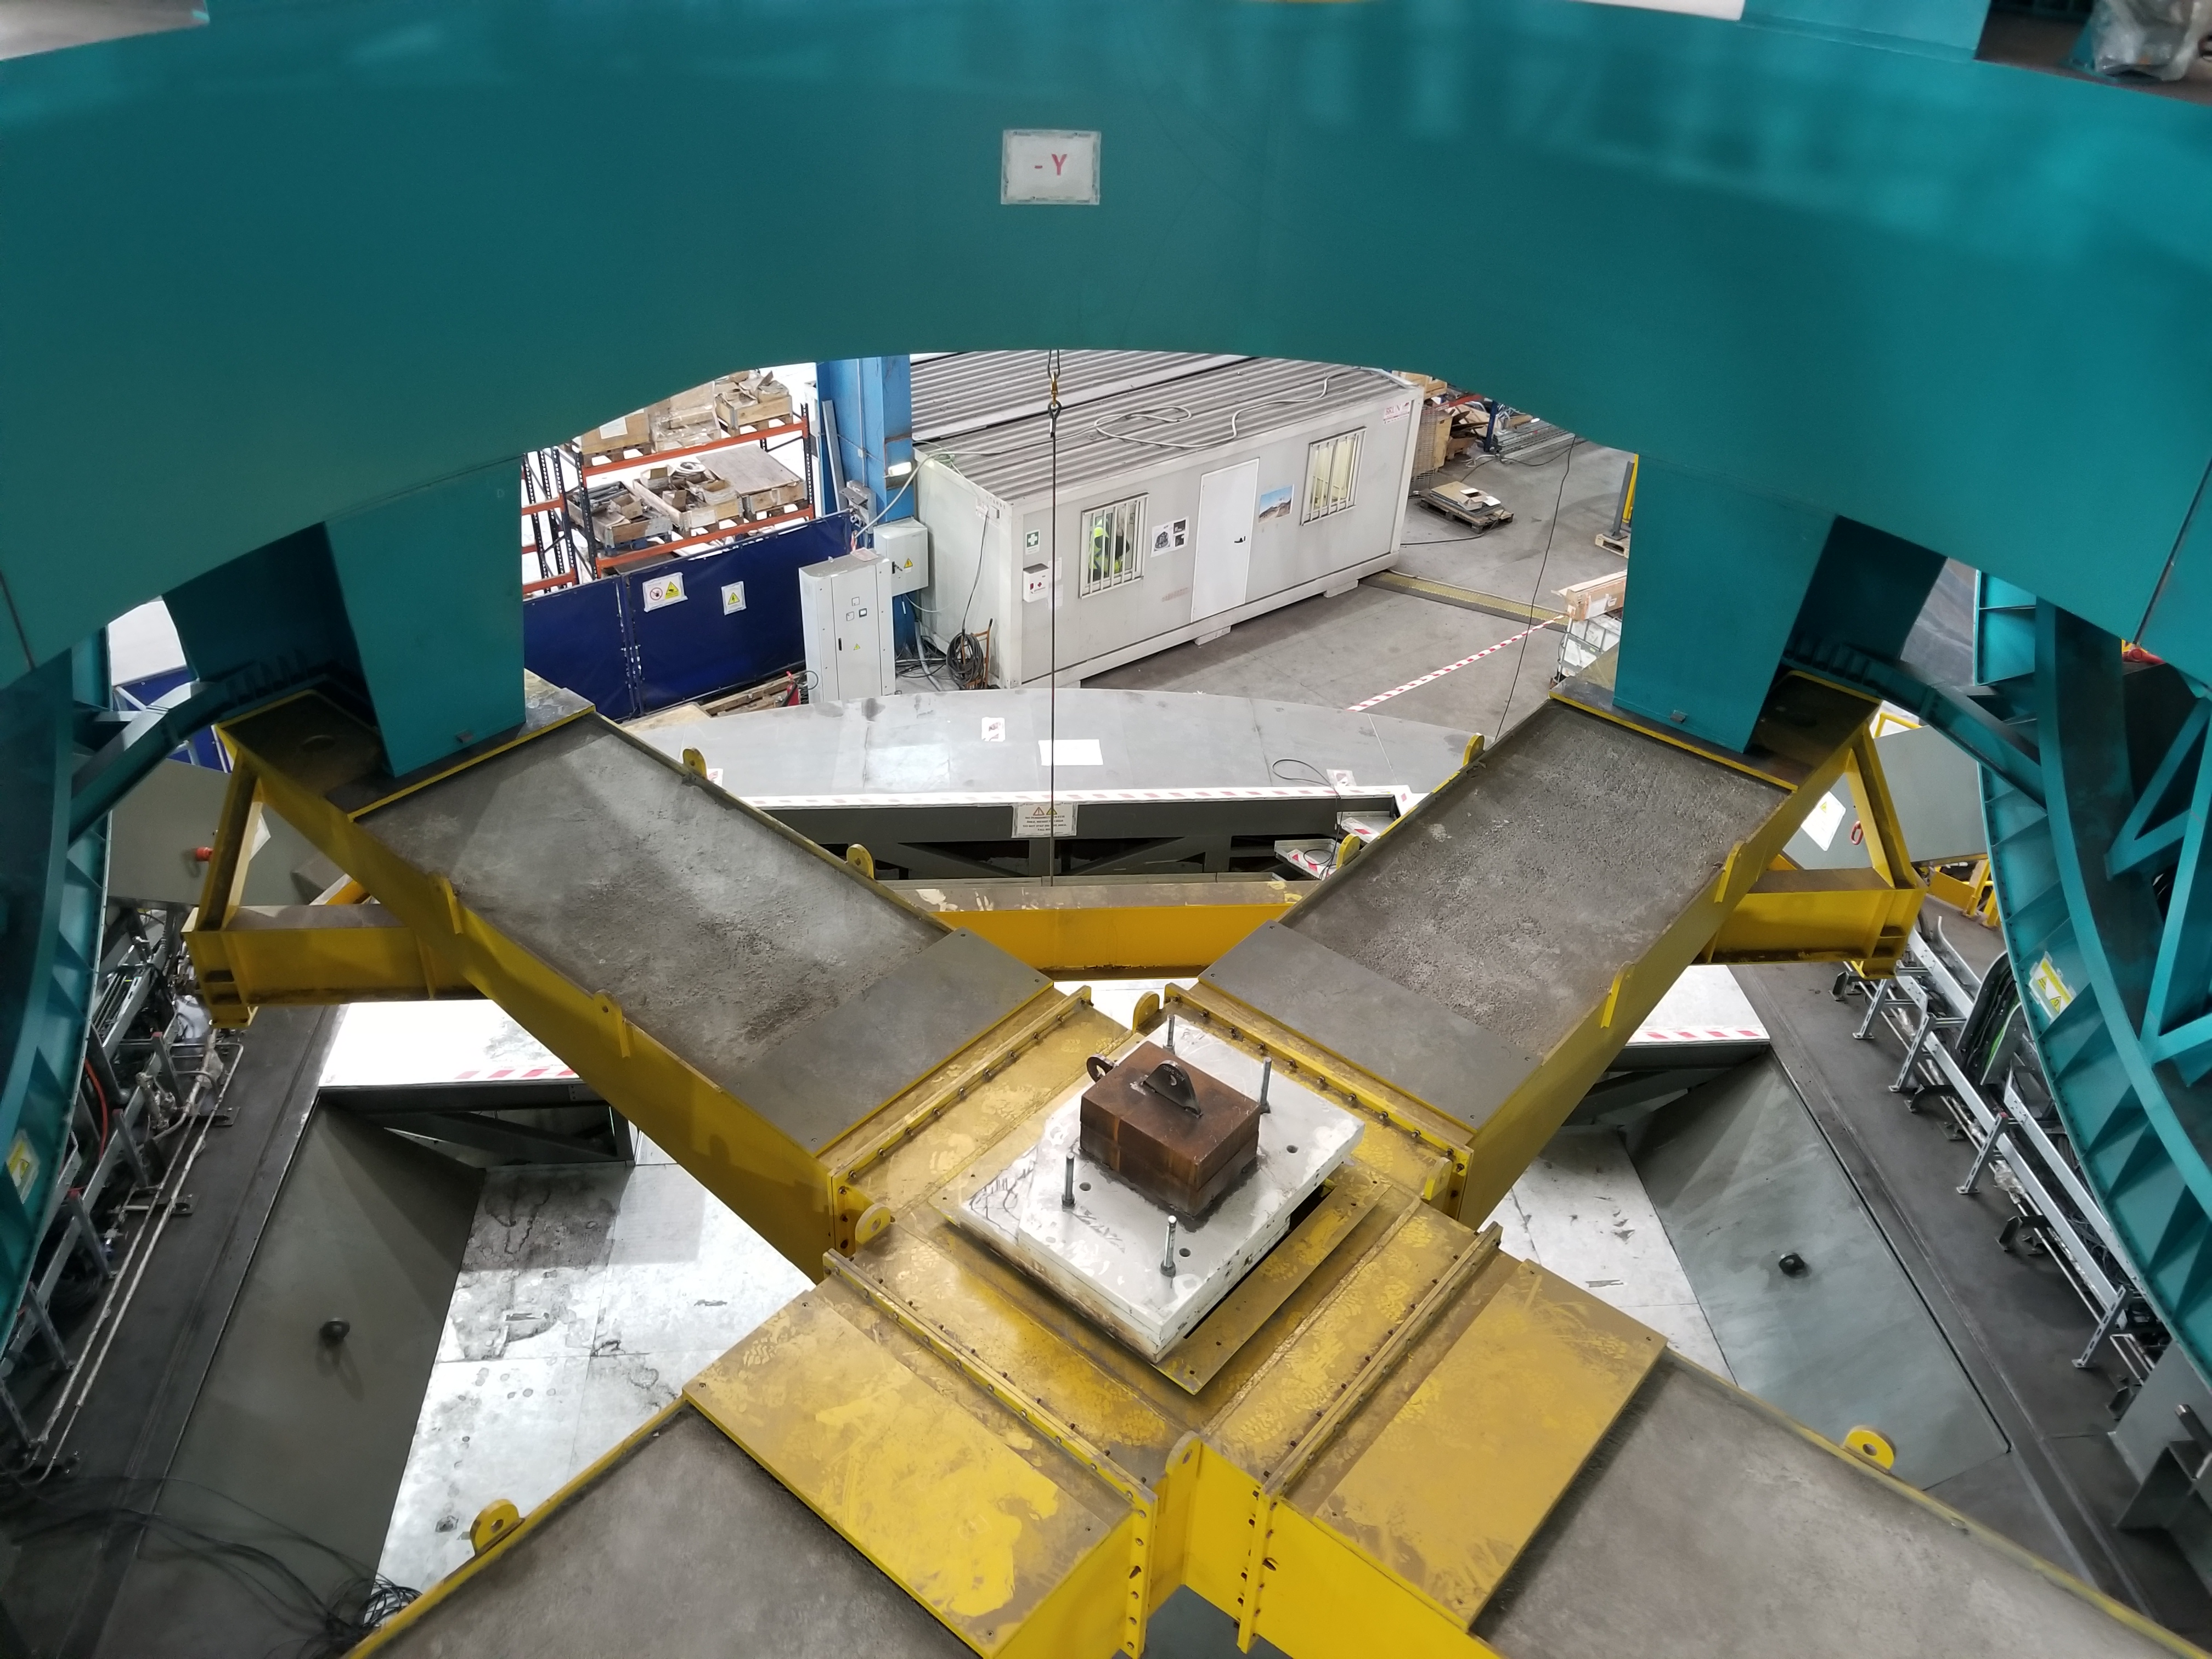

TMA Safety Review

An LSST team spent 5 days in Spain this month, conducting a thorough safety review of the Telescope Mount Assembly (TMA), at vendor Asturfeito. LSST Safety Manager Chuck Gessner, Telescope and Site Technical Manager Shawn Callahan, Senior Systems Engineer Austin Roberts, and Lead Electrical Engineer Oliver Wiecha inspected the numerous safety features included in the structure of the TMA.

Credit: Rubin Observatory/NSF/AURA